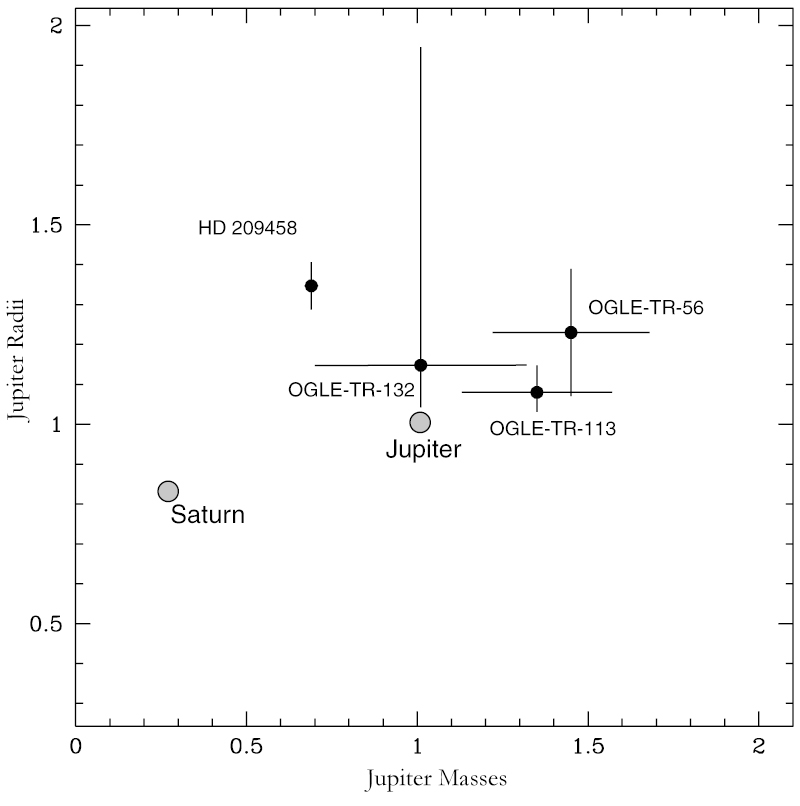

Properties of known transiting exoplanets

Masses and radii of the know transiting exoplanets (as of 2004), expressed in Jupiter units. Jupiter and Saturn are included for comparison.

Credit: ESO